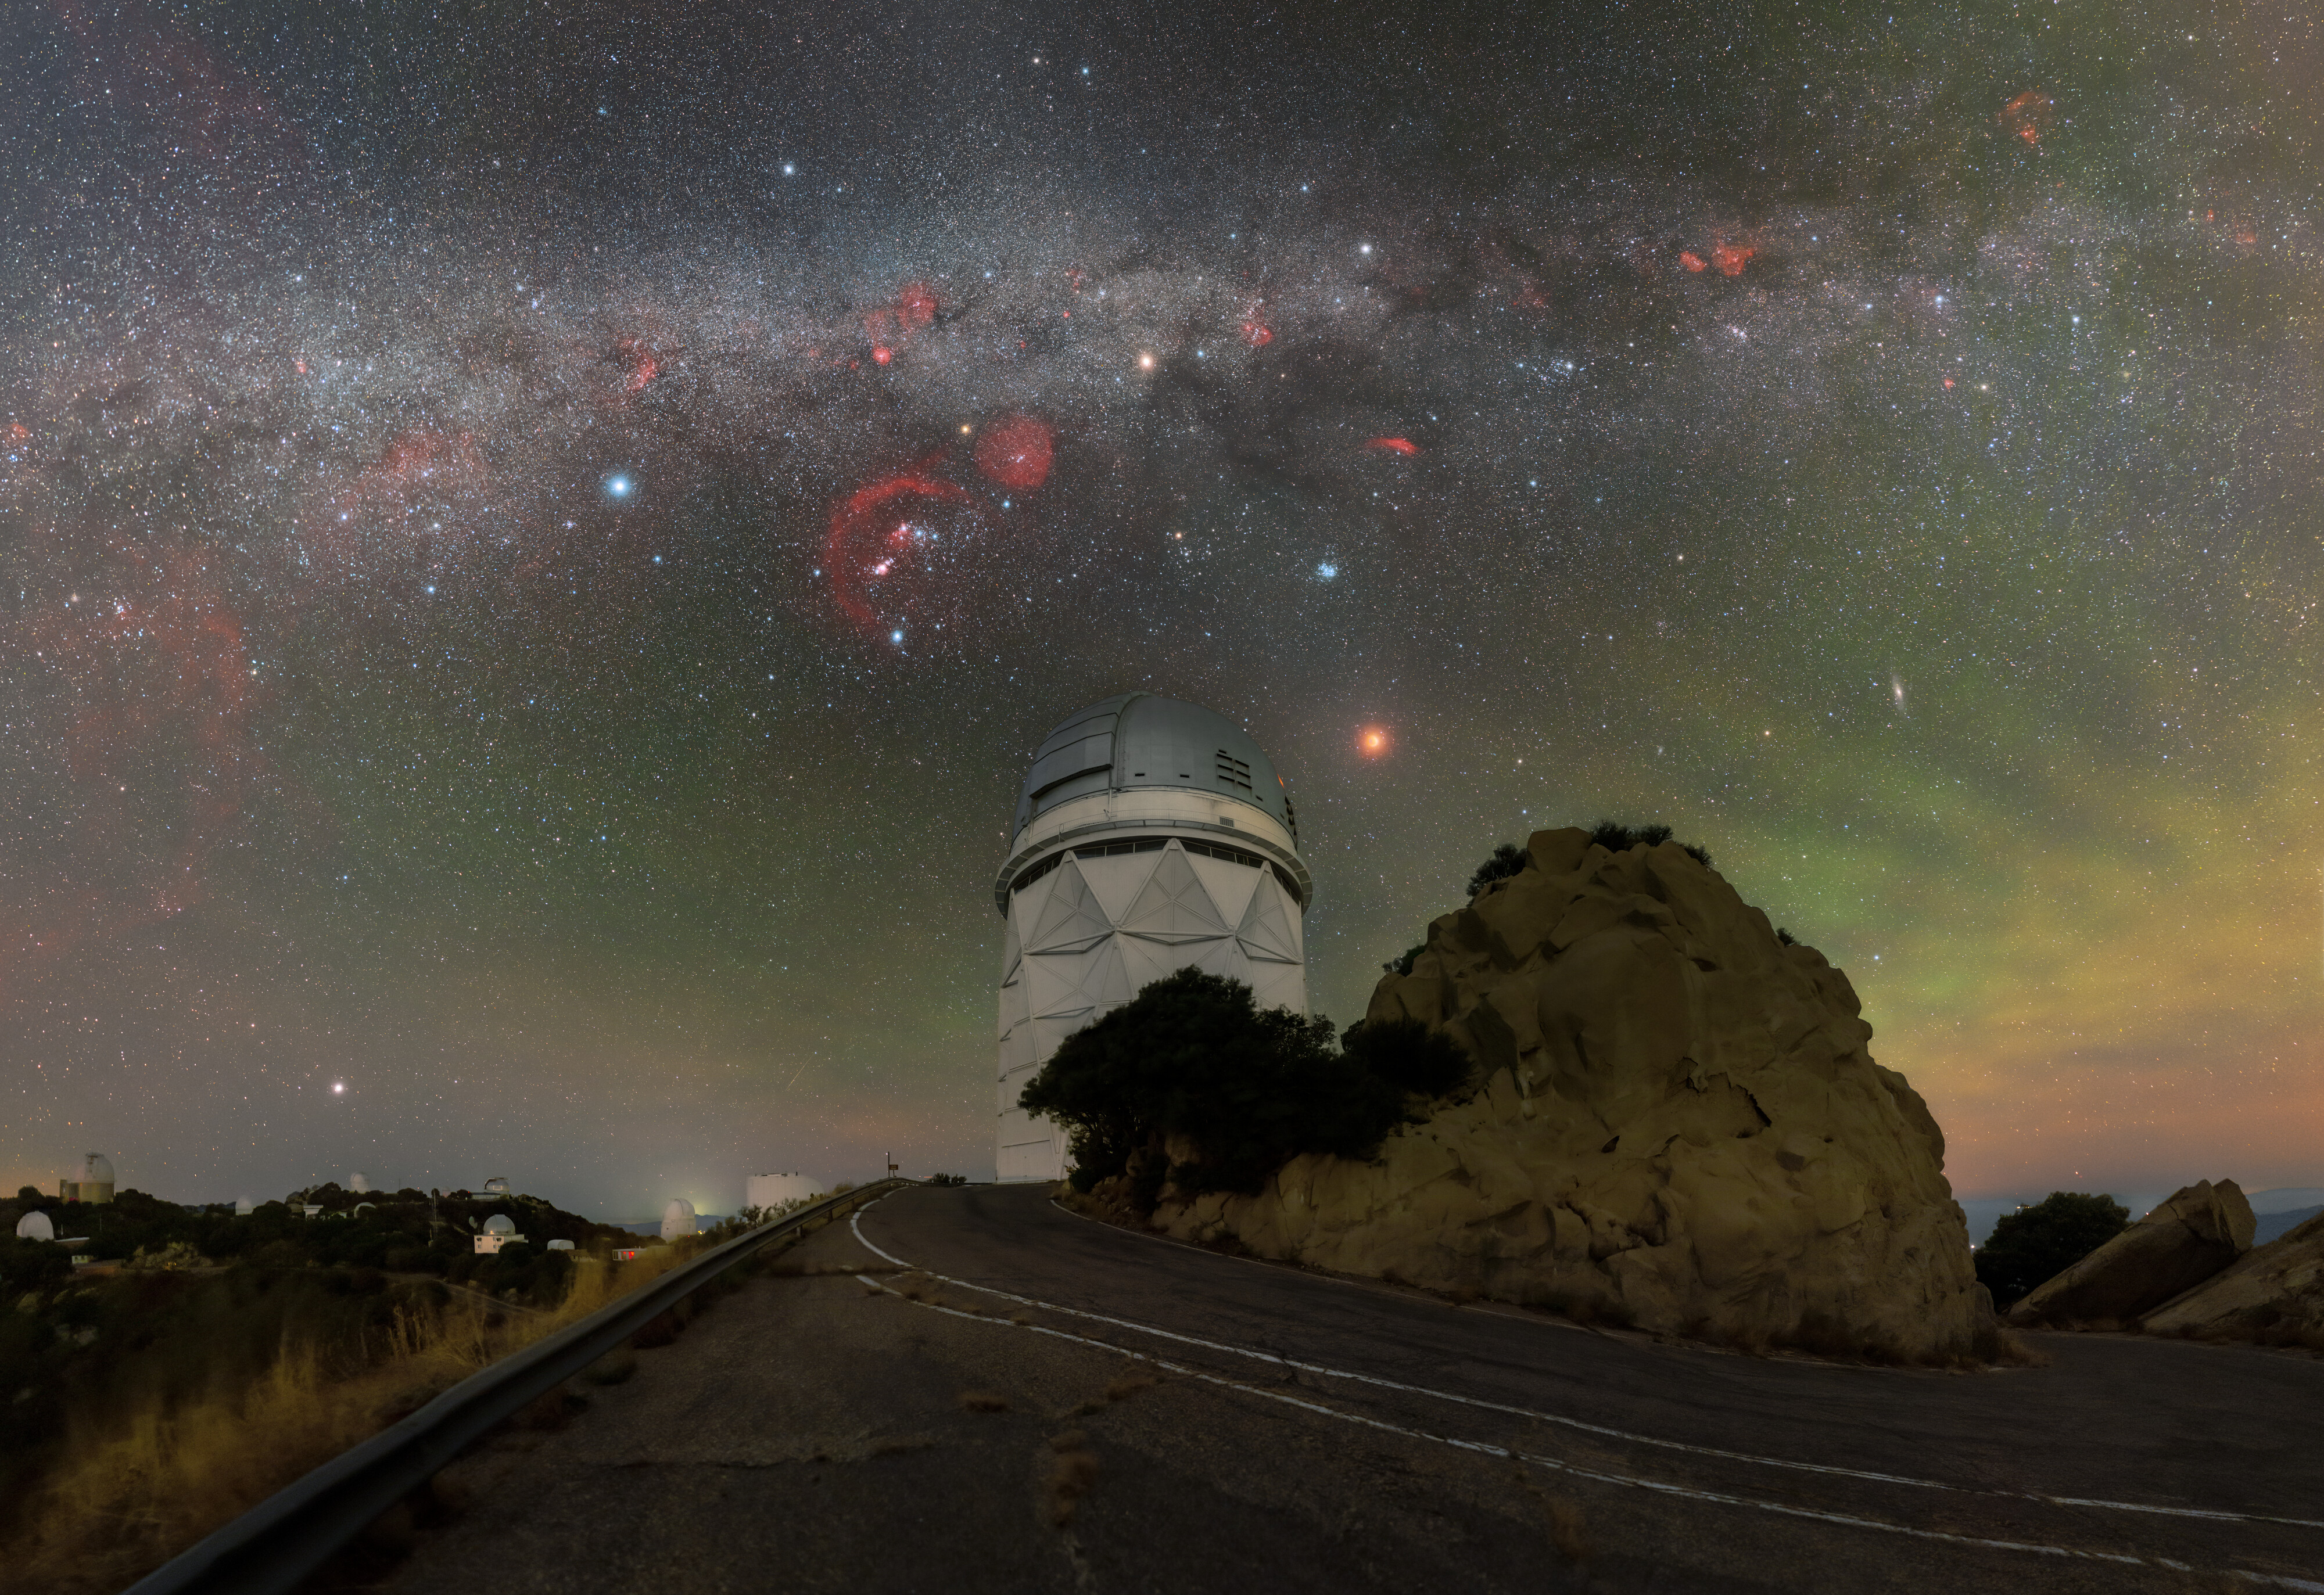

Double Trouble Total Lunar Eclipse

Next to the Nicholas U. Mayall 4-meter Telescope at Kitt Peak National Observatory, a Program of NSF NOIRLab, a total lunar eclipse crawls across the desert sky in the early morning hours of yesterday in this week’s Image of the Week. The Milky Way, dotted by star-forming regions, arches over the telescope (explore in the zoomable image).

This year, the typical two annual lunar eclipses were both total, something which hasn’t happened since 2018. You can see the other 2022 total lunar eclipse above Cerro Tololo International Observatory, another Program of NSF NOIRLab, in the Image of the Week here and in comparison shots here and a compilation of all 2022 lunar and solar eclipses here.

For a total lunar eclipse to occur, the Moon must enter the innermost part of the Earth’s shadow, the umbra. The Moon doesn’t align within the shadow every time it is full, but the orbits of the Earth and Moon are periodic. This means that lunar eclipses are predictable throughout time, in a roughly 18 year cycle known as the Saros series. Characteristics of the eclipse, like the type of lunar eclipse and where it will be visible on Earth, are known decades in advance. The next total lunar eclipse will happen in March 2025 — and it will be a special one for NOIRLab as the eclipse will be visible at every location where NOIRLab operates an observatory: Arizona, Hawai‘i and Chile.

Another close-up view of this total lunar eclipse can be found here, a 360-degree view to explore interactively here, a beautiful close-up timelapse videos of the eclipse here, a view of full duration of the eclipse here showing the "ozone fringe" in blue due to ozone absorption in the upper stratosphere of the Earth, a 20k fulldome view for planetariums here, and an all-sky timelapse video here.

Credit: KPNO/NOIRLab/NSF/AURA/P. Horálek (Institute of Physics in Opava)